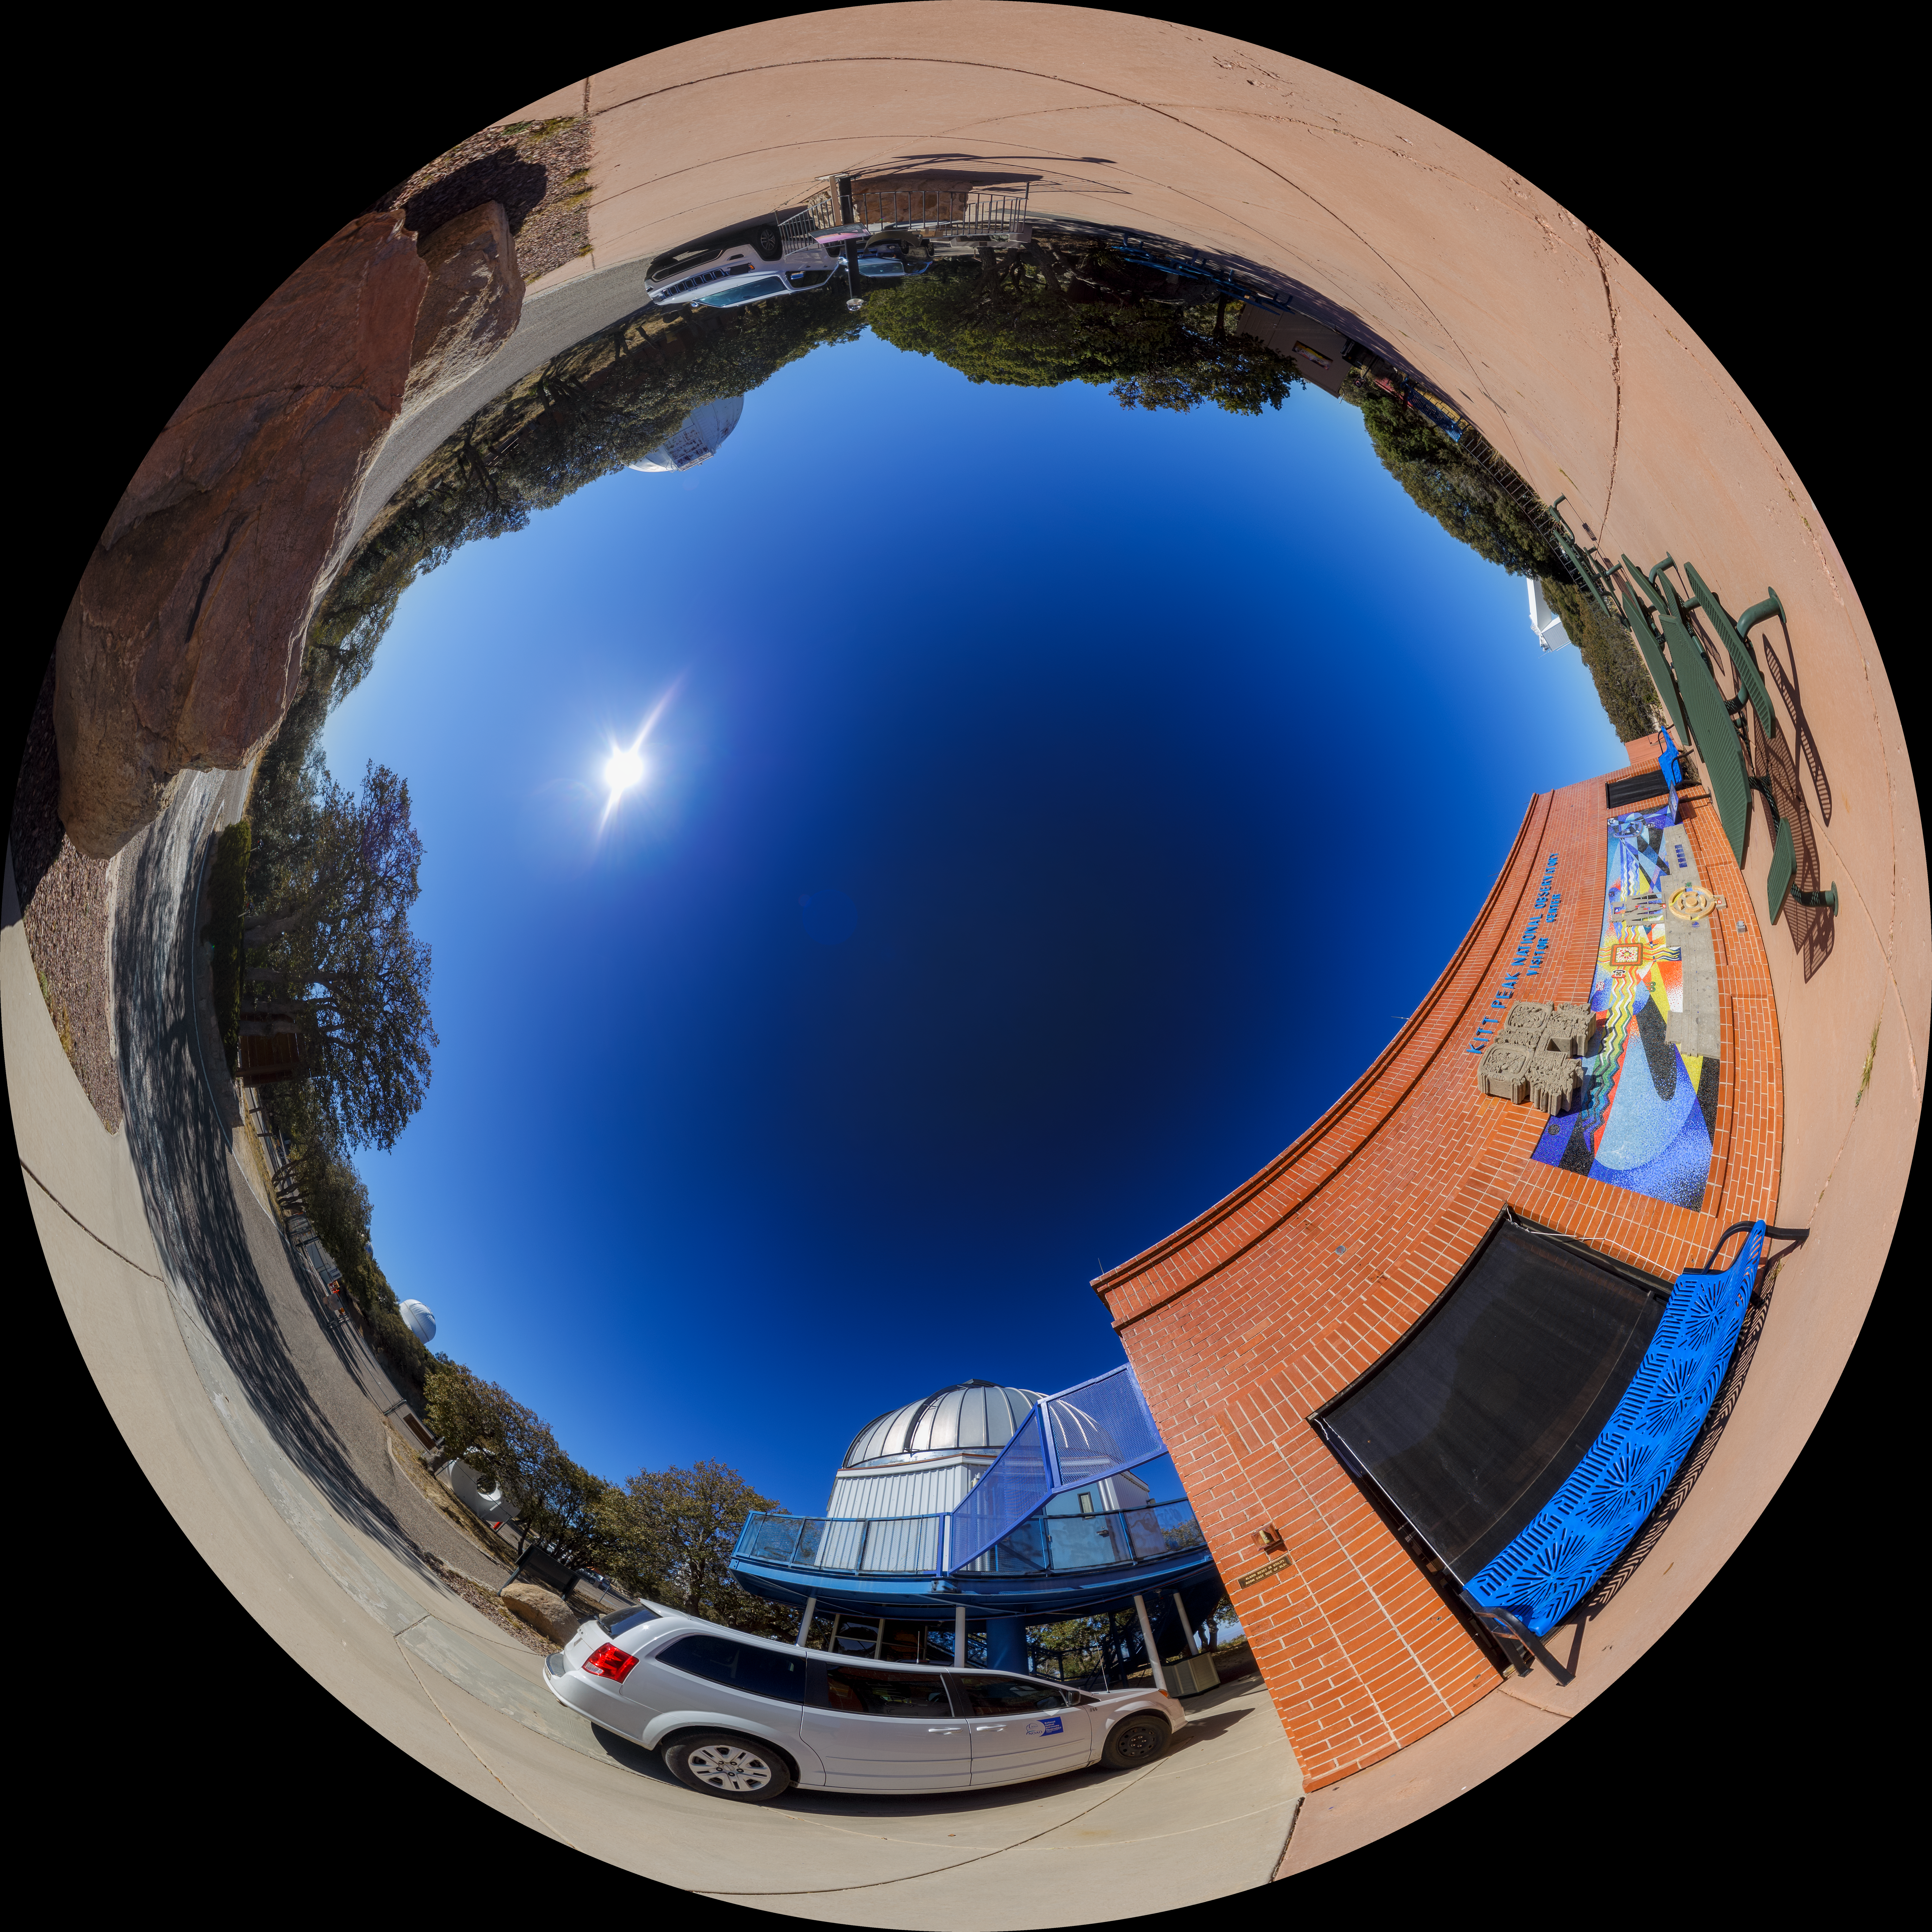

Kitt Peak Visitor Center Fulldome

A fulldome/fisheye view of the Kitt Peak Visitor Center.

Credit: NOIRLab/AURA/NSF/P. Horálek